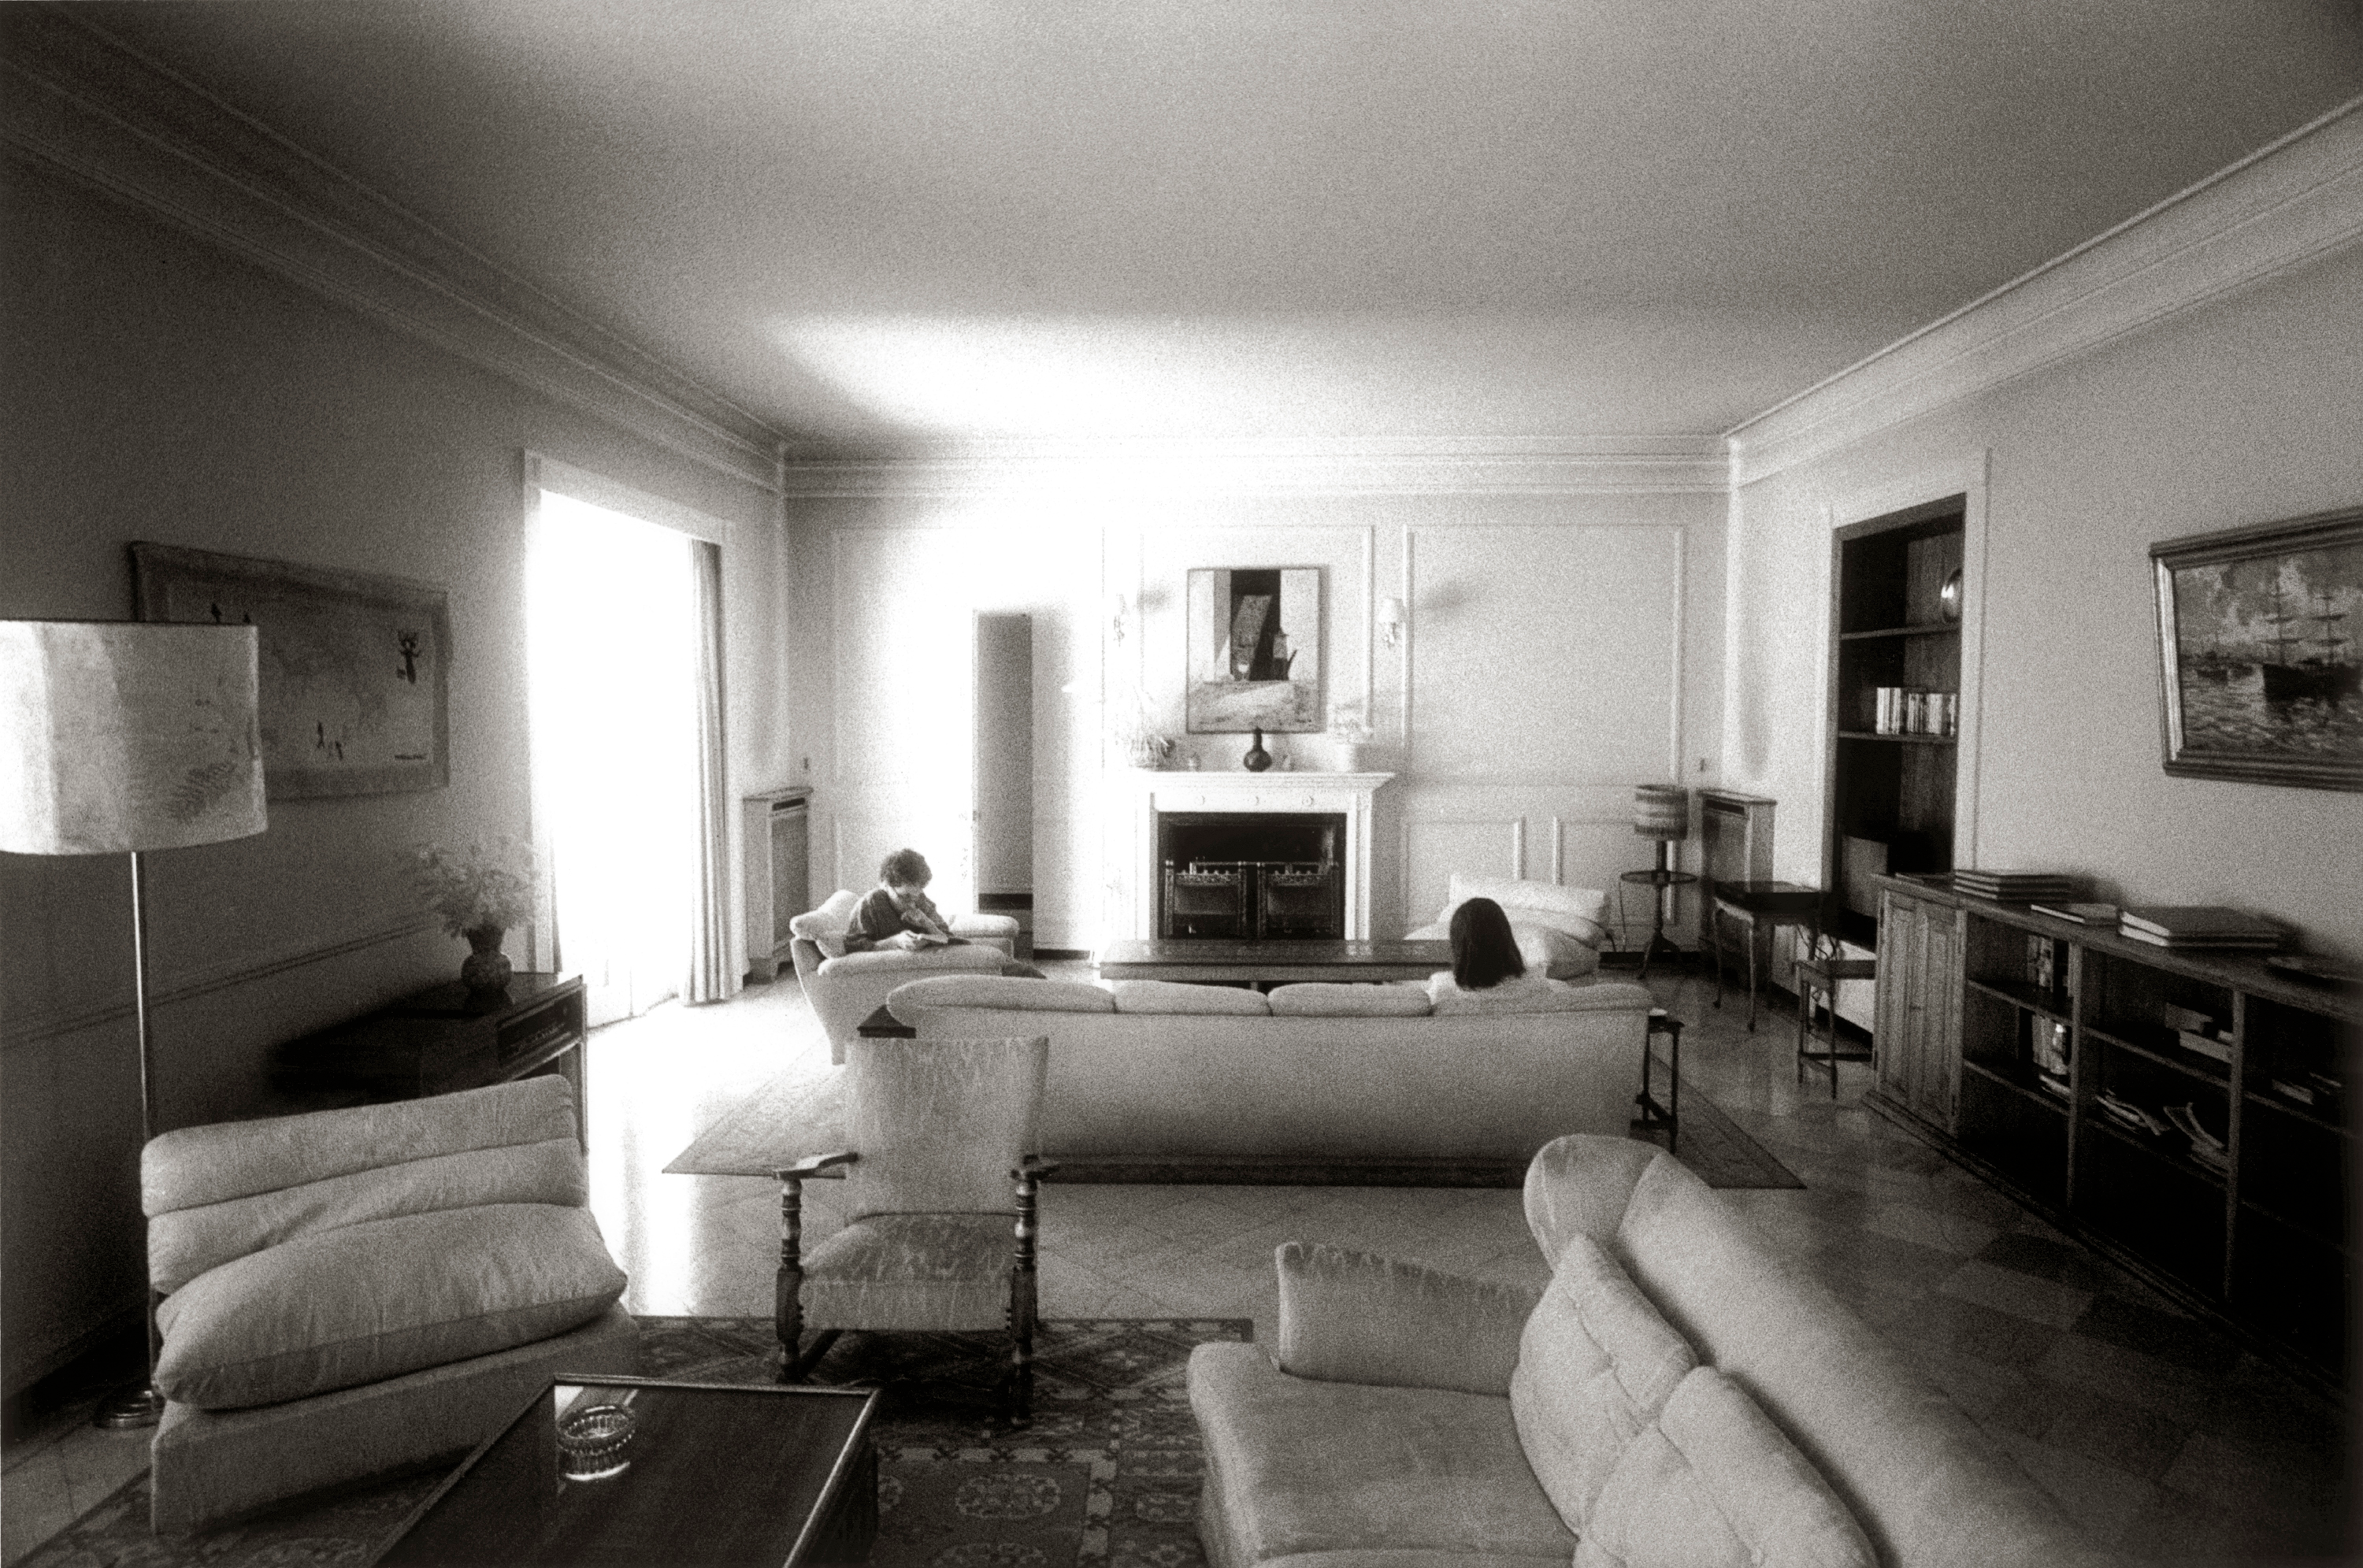

ESO Guesthouse lounge

The internal view of the lounge of the ESO Guesthouse.

Credit: ESO